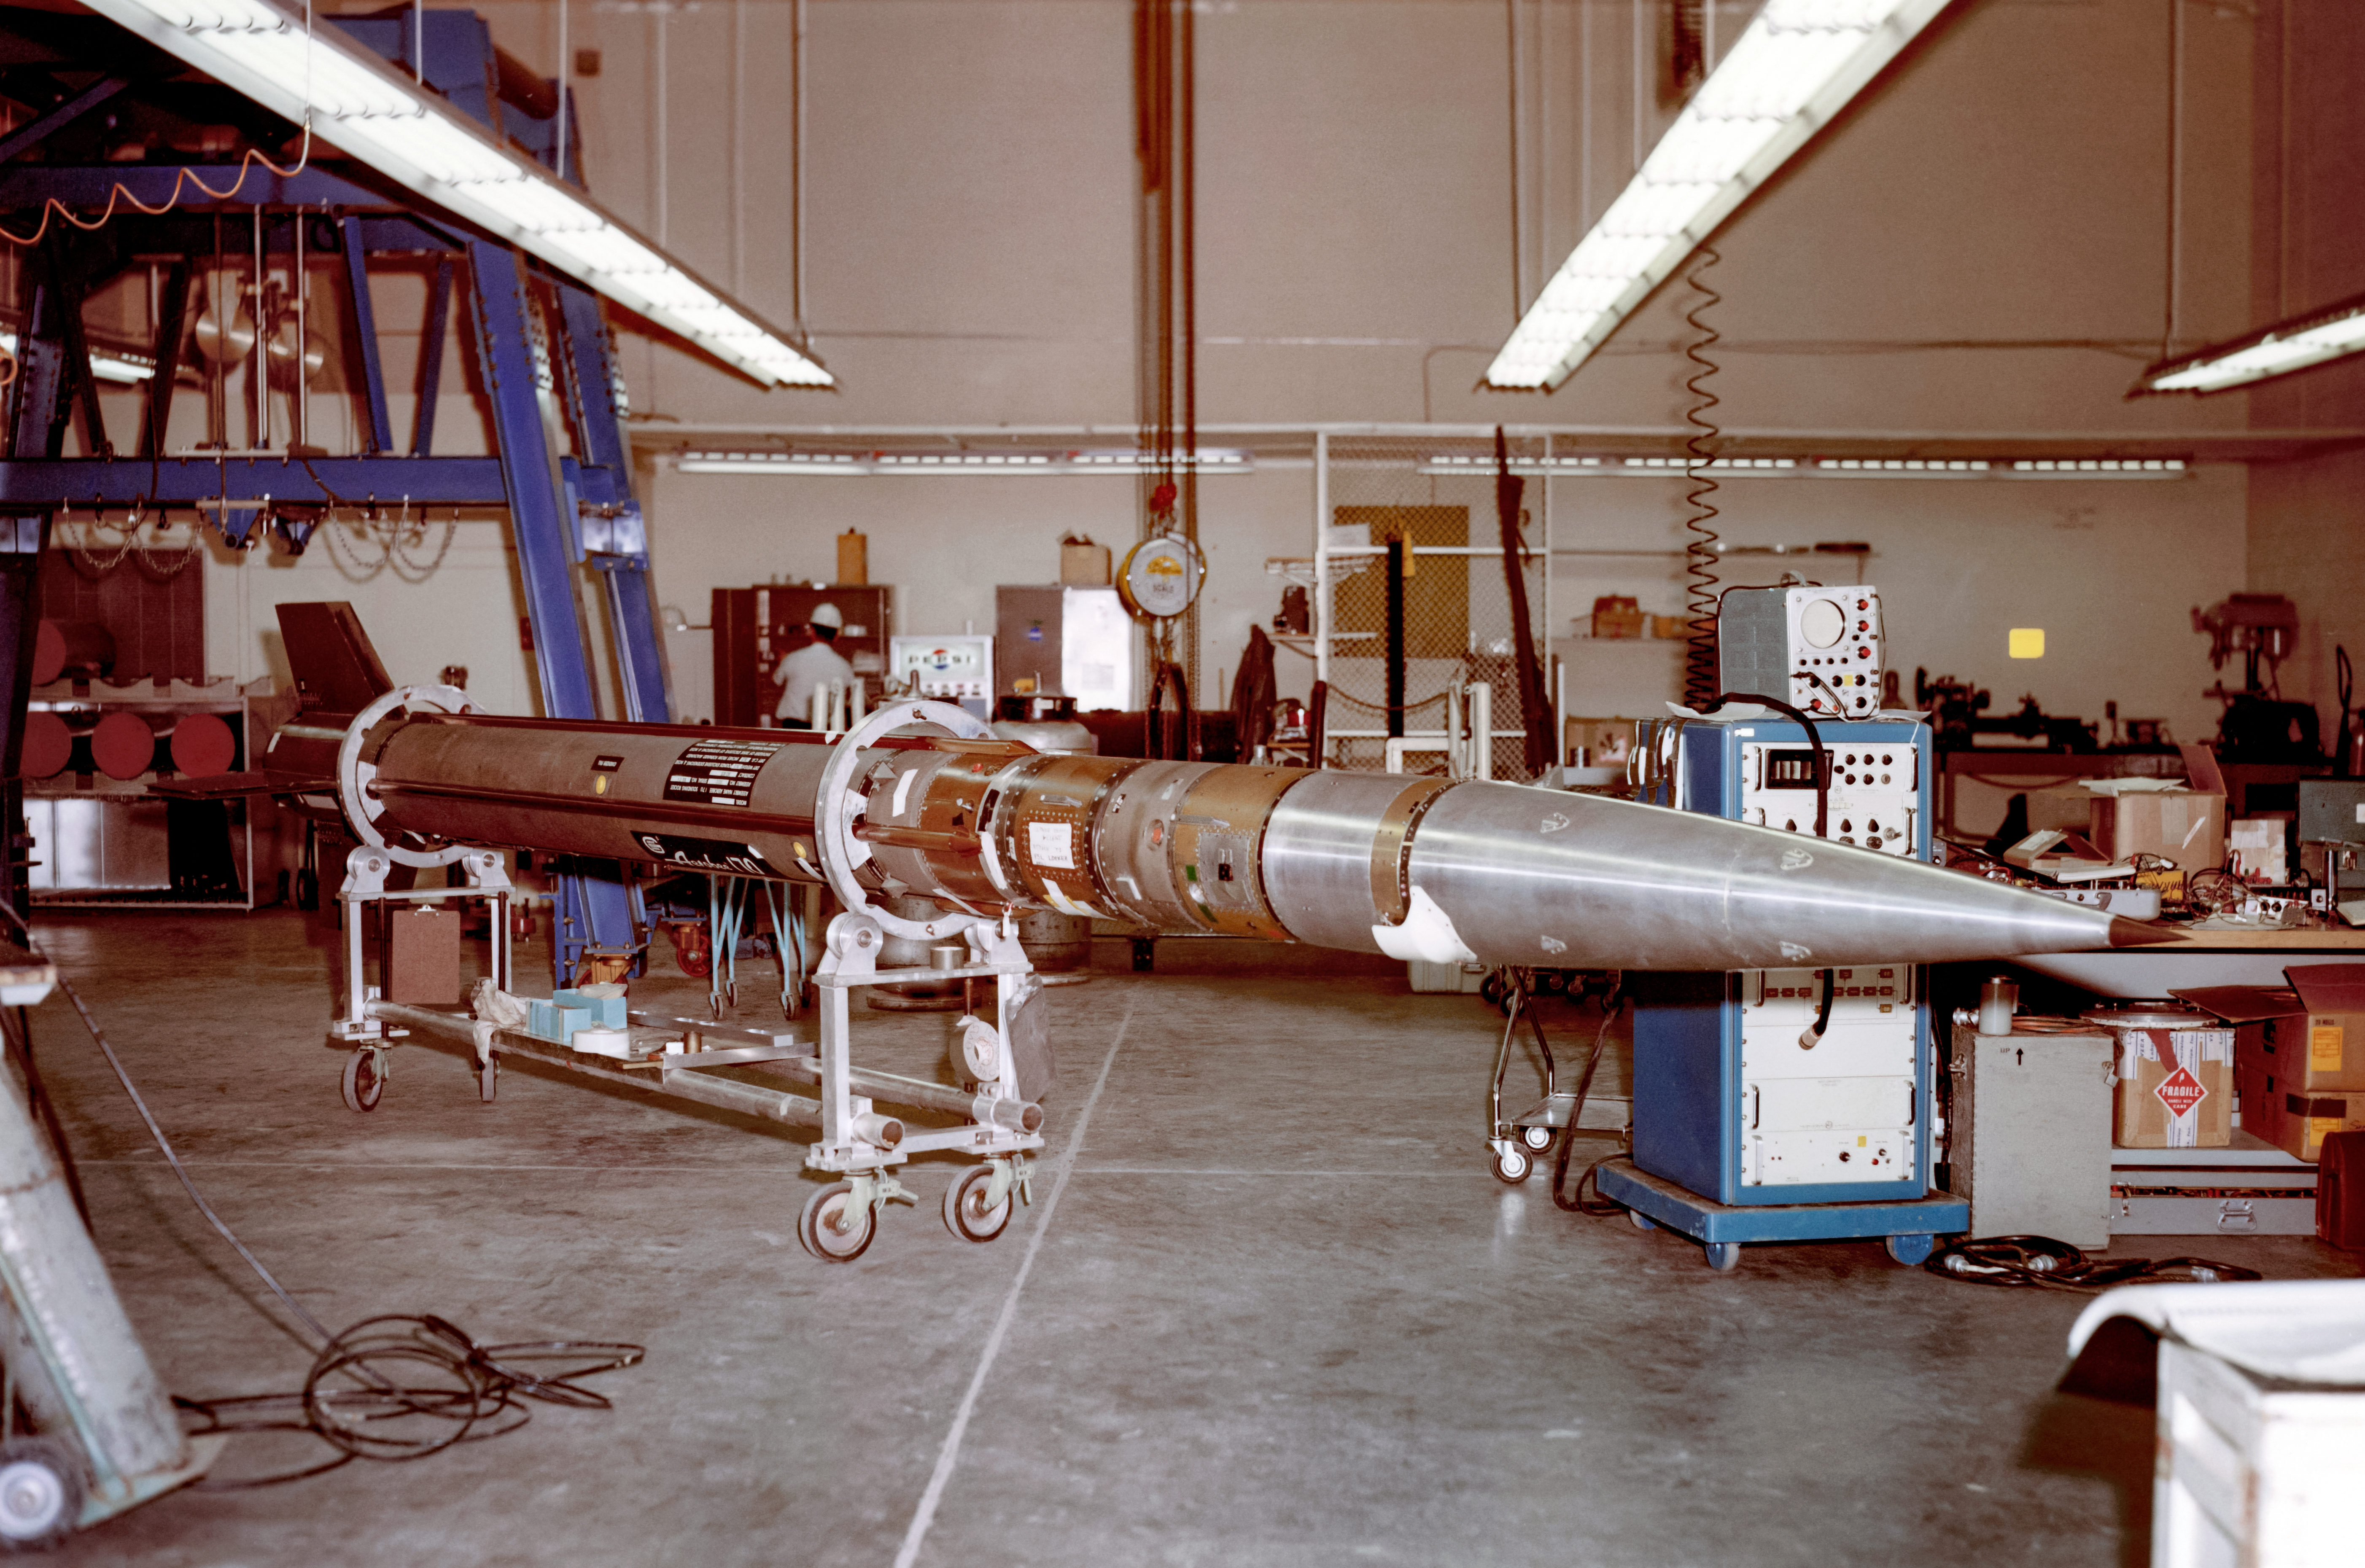

A Kitt Peak rocket preparing for launch in 1968

A green rocket with a gray nosecone being prepared for Kitt Peak flight number KP 3.23, with the payload of a 12-inch telescope and spectrometer. This rocket would launch on 26 October 1968. This was the first flight of the new rocket, the Aerobee 170.

The original photograph is stored in NSF NOIRLab’s historical archives.

Credit: KPNO/NOIRLab/NSF/AURA